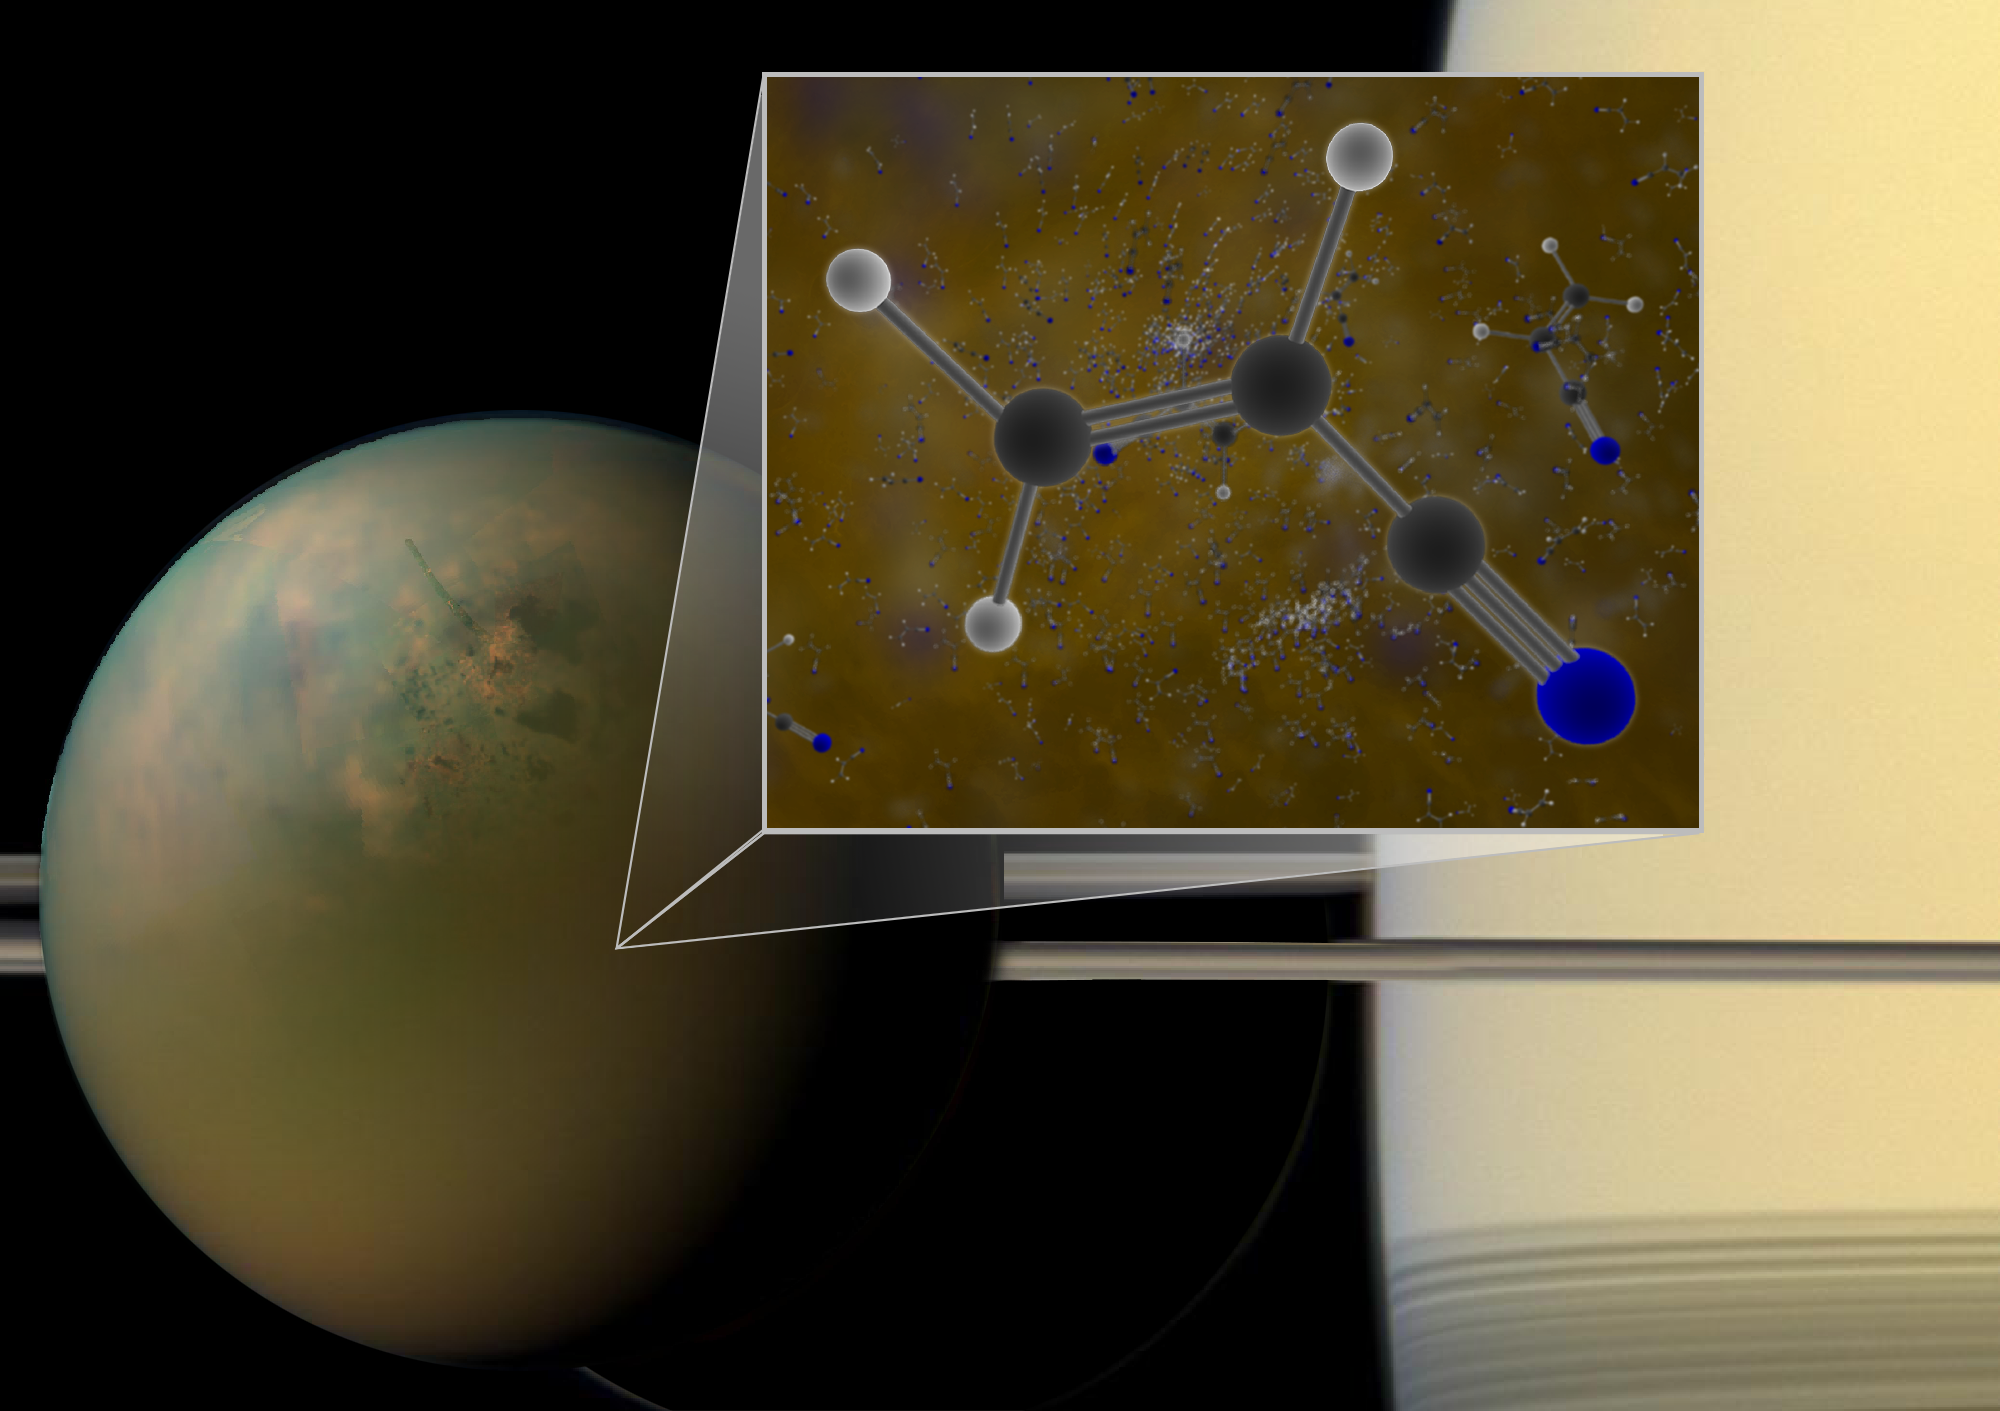

Saturn’s Moon Offers Glimpse of Earth’s Primordial Past

Archival ALMA data have confirmed that molecules of vinyl cyanide reside in the atmosphere of Titan, Saturn's largest moon. Titan is shown in an optical (atmosphere) infrared (surface) composite from NASA's Cassini spacecraft. In a liquid methane environment, vinyl cyanide may form membranes.

Credit: B. Saxton (NRAO/AUI/NSF); NASA